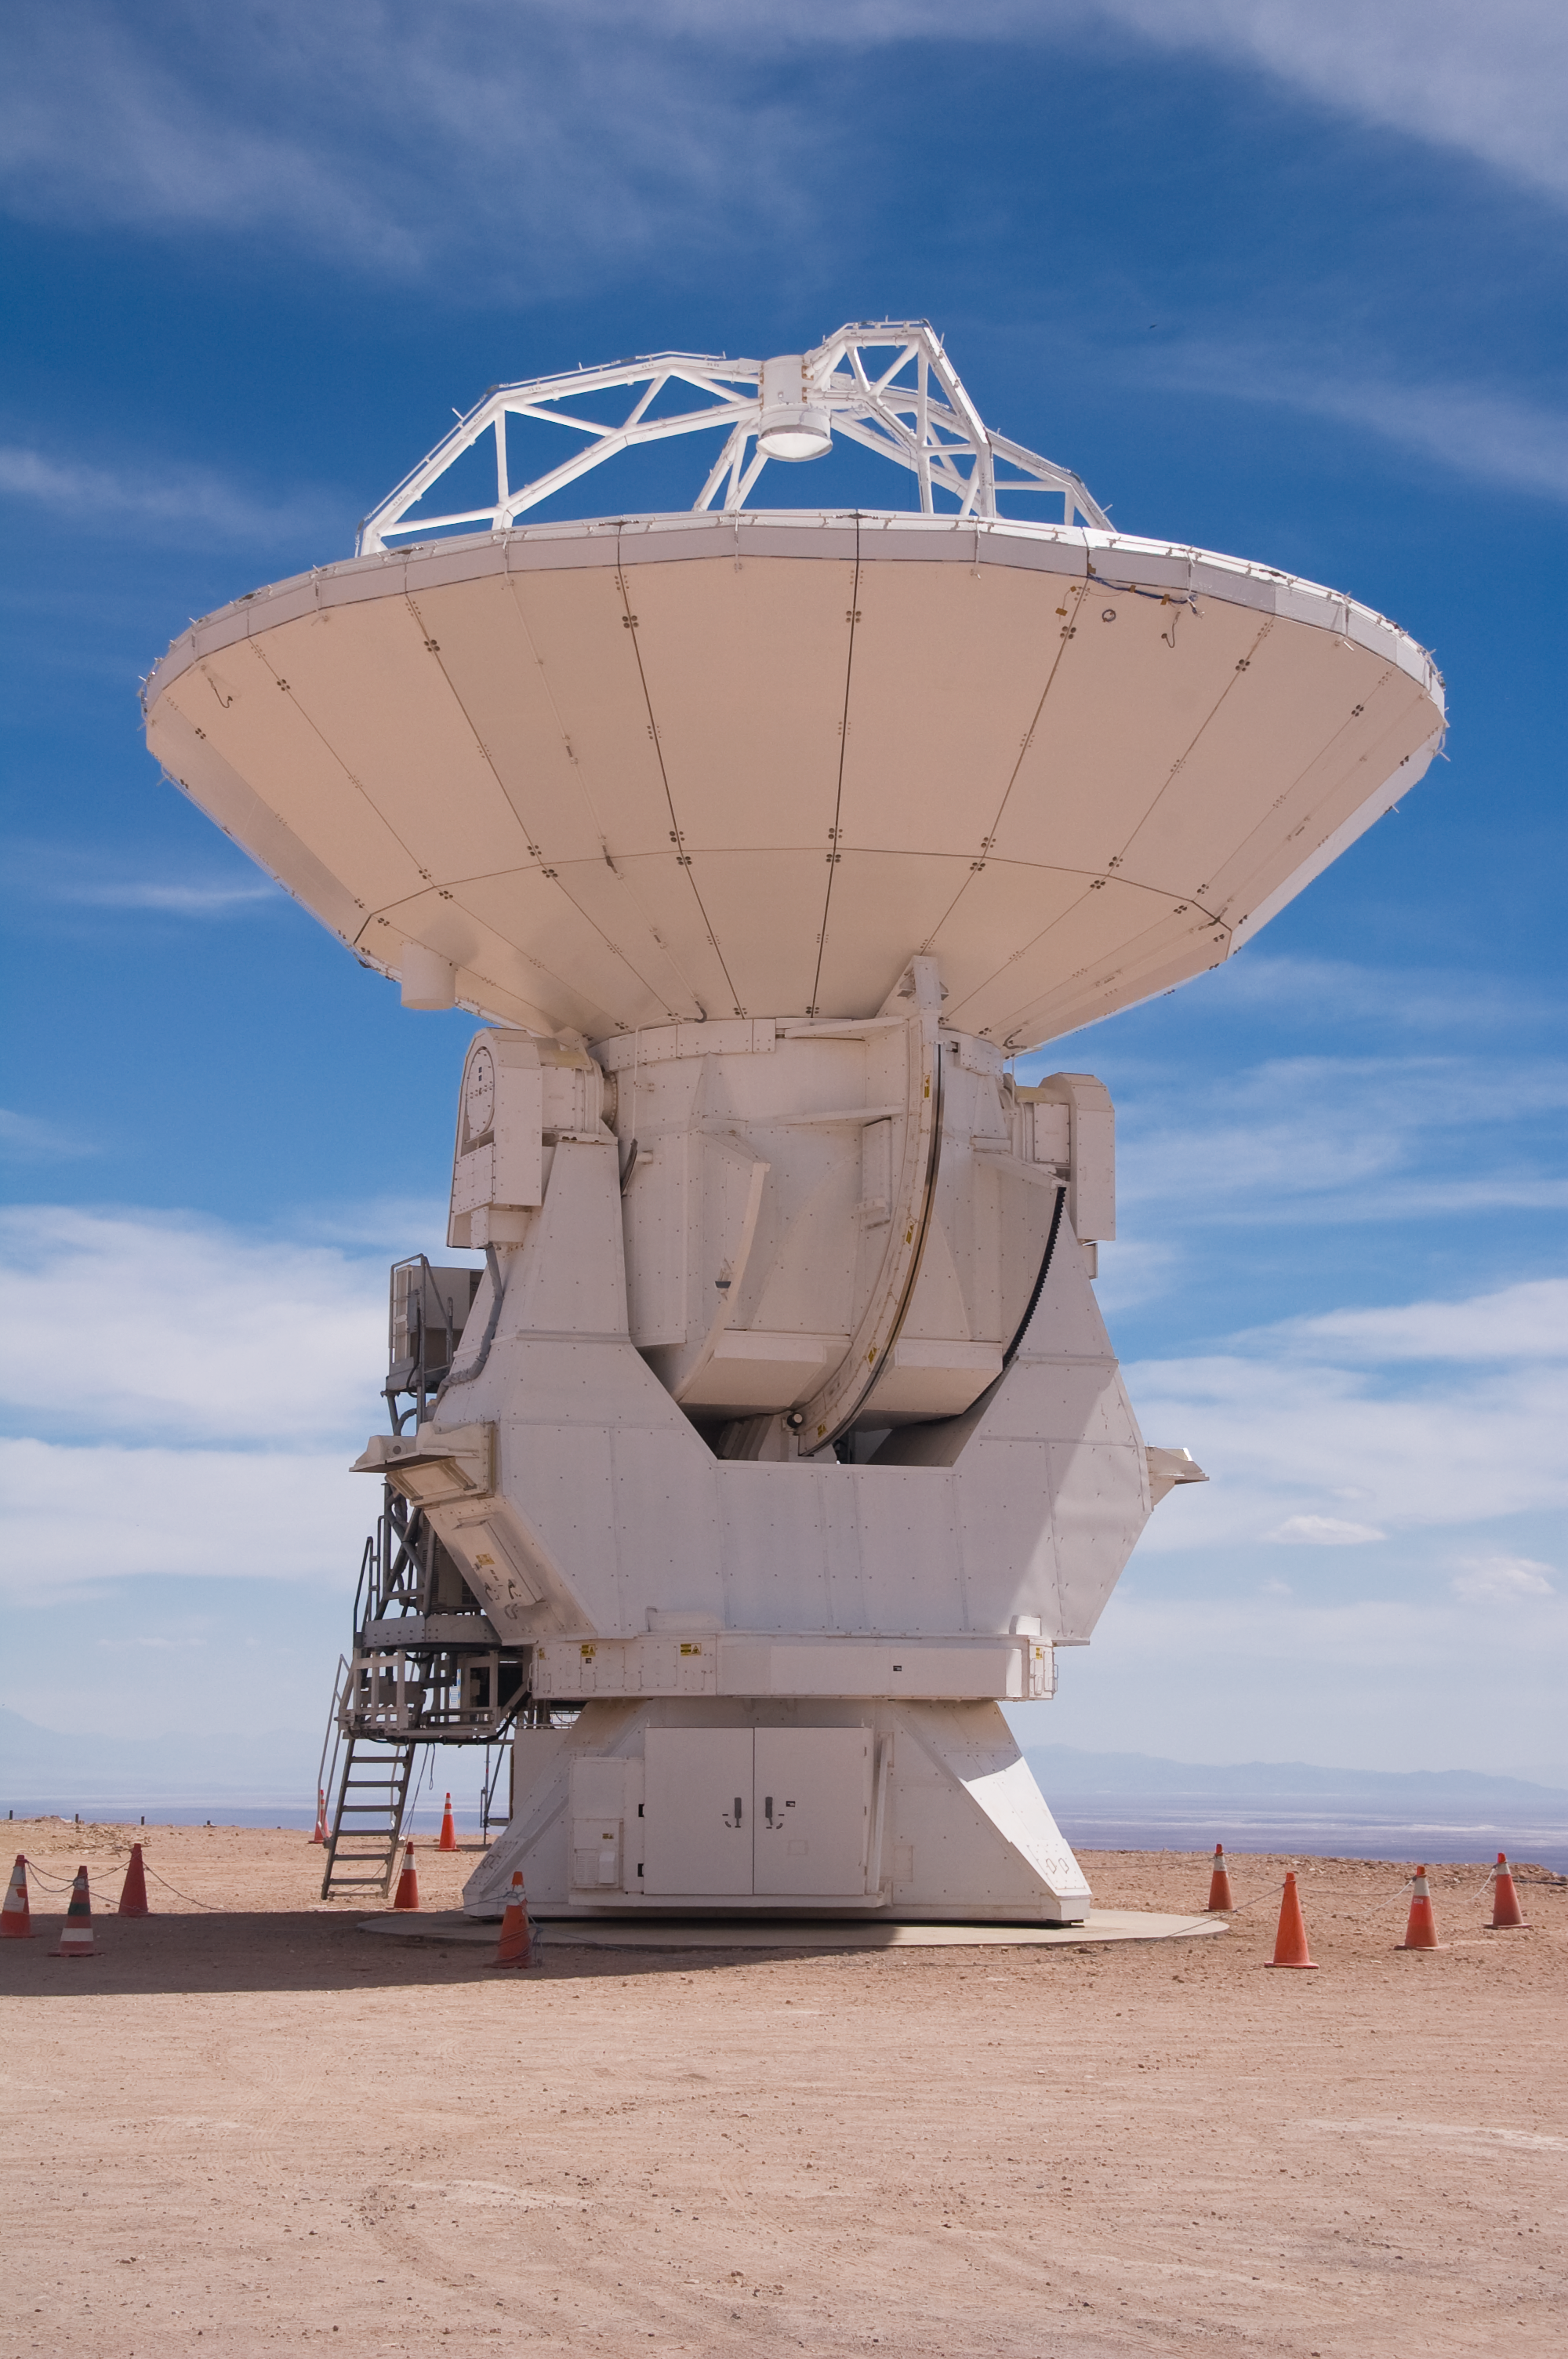

ALMA antenna at OSF

One of the Atacama Large Millimeter/submillimeter Array (ALMA) antennas at the Operation Support Facility in the Chilean Andes, 2900 m above sea level. ALMA is the largest ground-based astronomy project in existence, and will be comprised of a giant array of 12-m submillimetre quality antennas, with baselines of several kilometres. An additional, compact array of 7-m and 12-m antennas will complement the main array. Construction of ALMA started in 2003 and will be completed in 2012. The ALMA project is an international collaboration between Europe, East Asia and North America in cooperation with the Republic of Chile.

Credit: ALMA (ESO/NAOJ/NRAO)